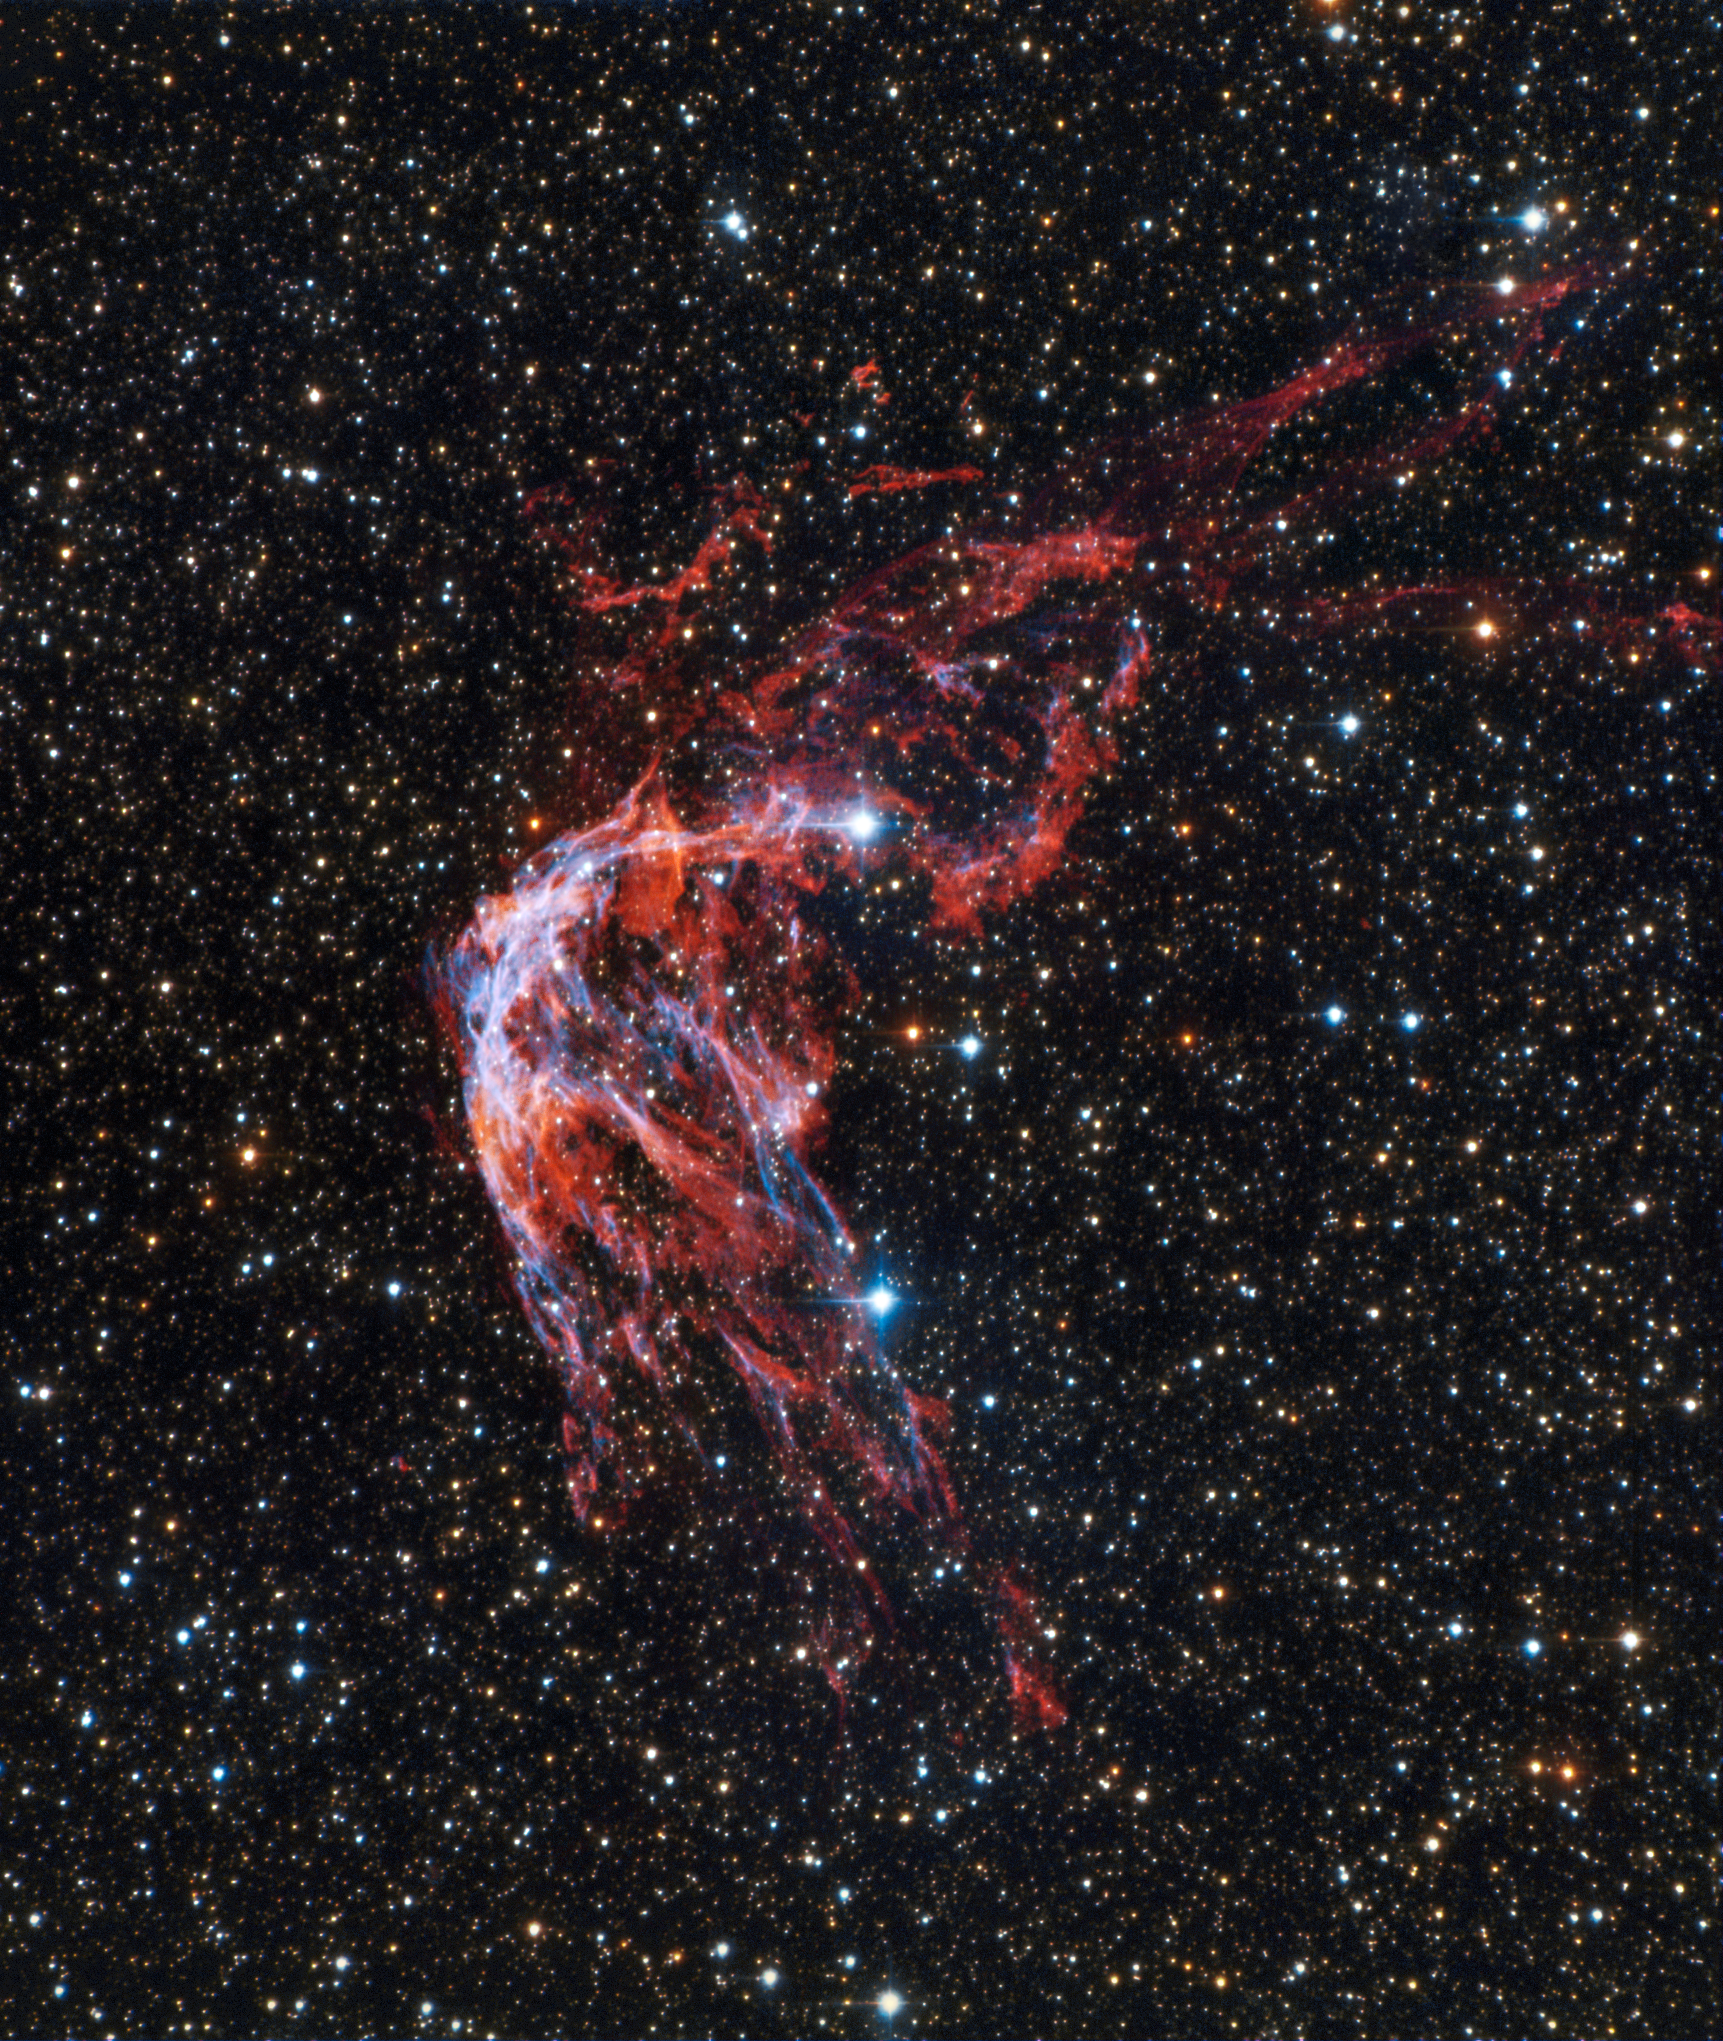

Dynastic Vibes

The SMARTS 0.9-meter Telescope at Cerro-Tololo International Observatory (CTIO), a Program of NSF NOIRLab, has captured an echo of the past in this gorgeous Image of the Week. RCW 86 is a literal shell of its former self, the gaseous remnant of a supernova. Some 11,000 years ago a white dwarf, itself the core of a former star, became too massive and spectacularly exploded in a Type Ia supernova. Shockwaves reverberated through space, pushing the gas outward, whereupon it formed the multi-layered “bubble” we see today. Besides being a spectacular stellar object, the remnant may have been created by the earliest recorded supernova, observed by Chinese astronomers in 185 AD in the same area between the constellations Circinus and Centaurus.

This image was obtained by NOIRLab’s Communication, Education & Engagement team as part of the NOIRLab Legacy Imaging Program.

Credit: CTIO/NOIRLab/NSF/AURA/T.A. Rector (University of Alaska Anchorage/NSF NOIRLab)Image processing: T.A. Rector (University of Alaska Anchorage/NSF NOIRLab), M. Zamani (NSF NOIRLab) & D. de Martin (NSF NOIRLab)